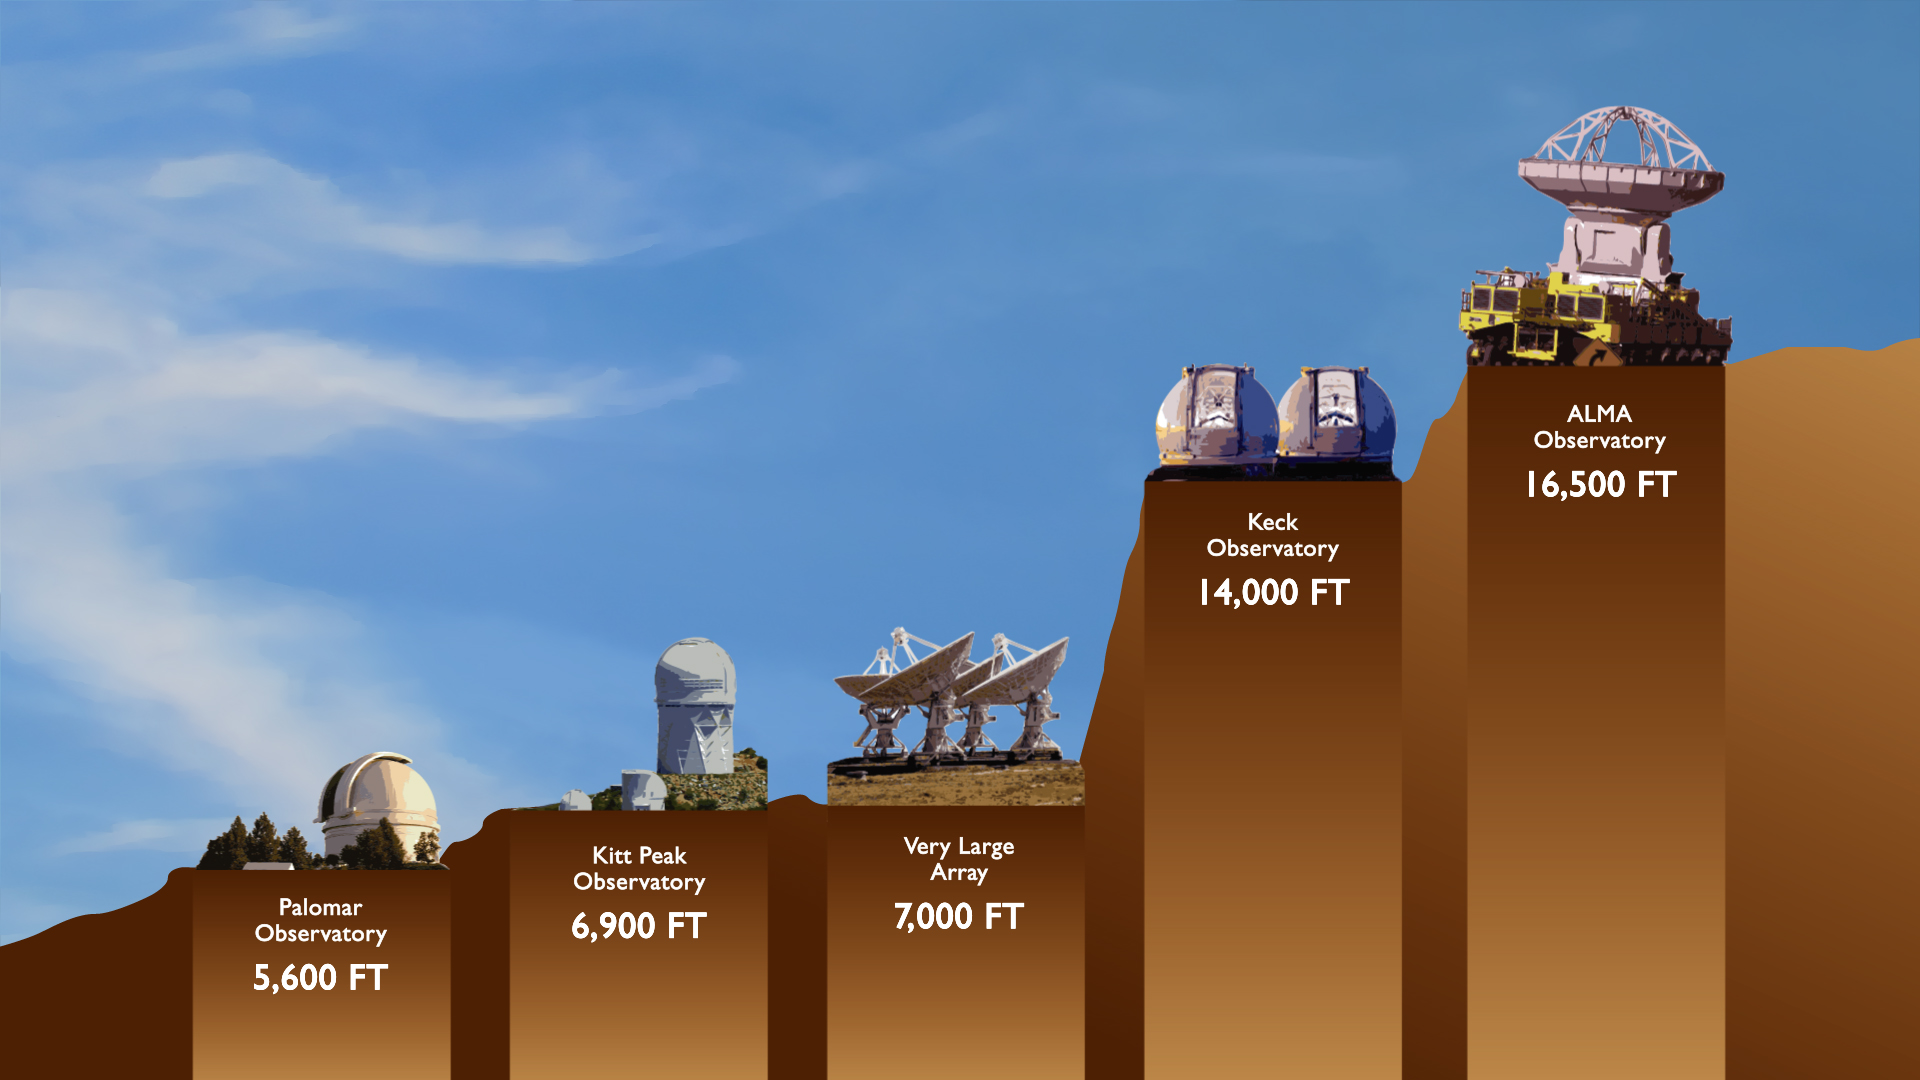

Telescope Comparison

Sited at 16,500 ft above sea level, ALMA is the highest array of telescopes in the world. This diagram compares the major observatory elevations.

Credit: J. Hellerman, NRAO/AUI/NSF